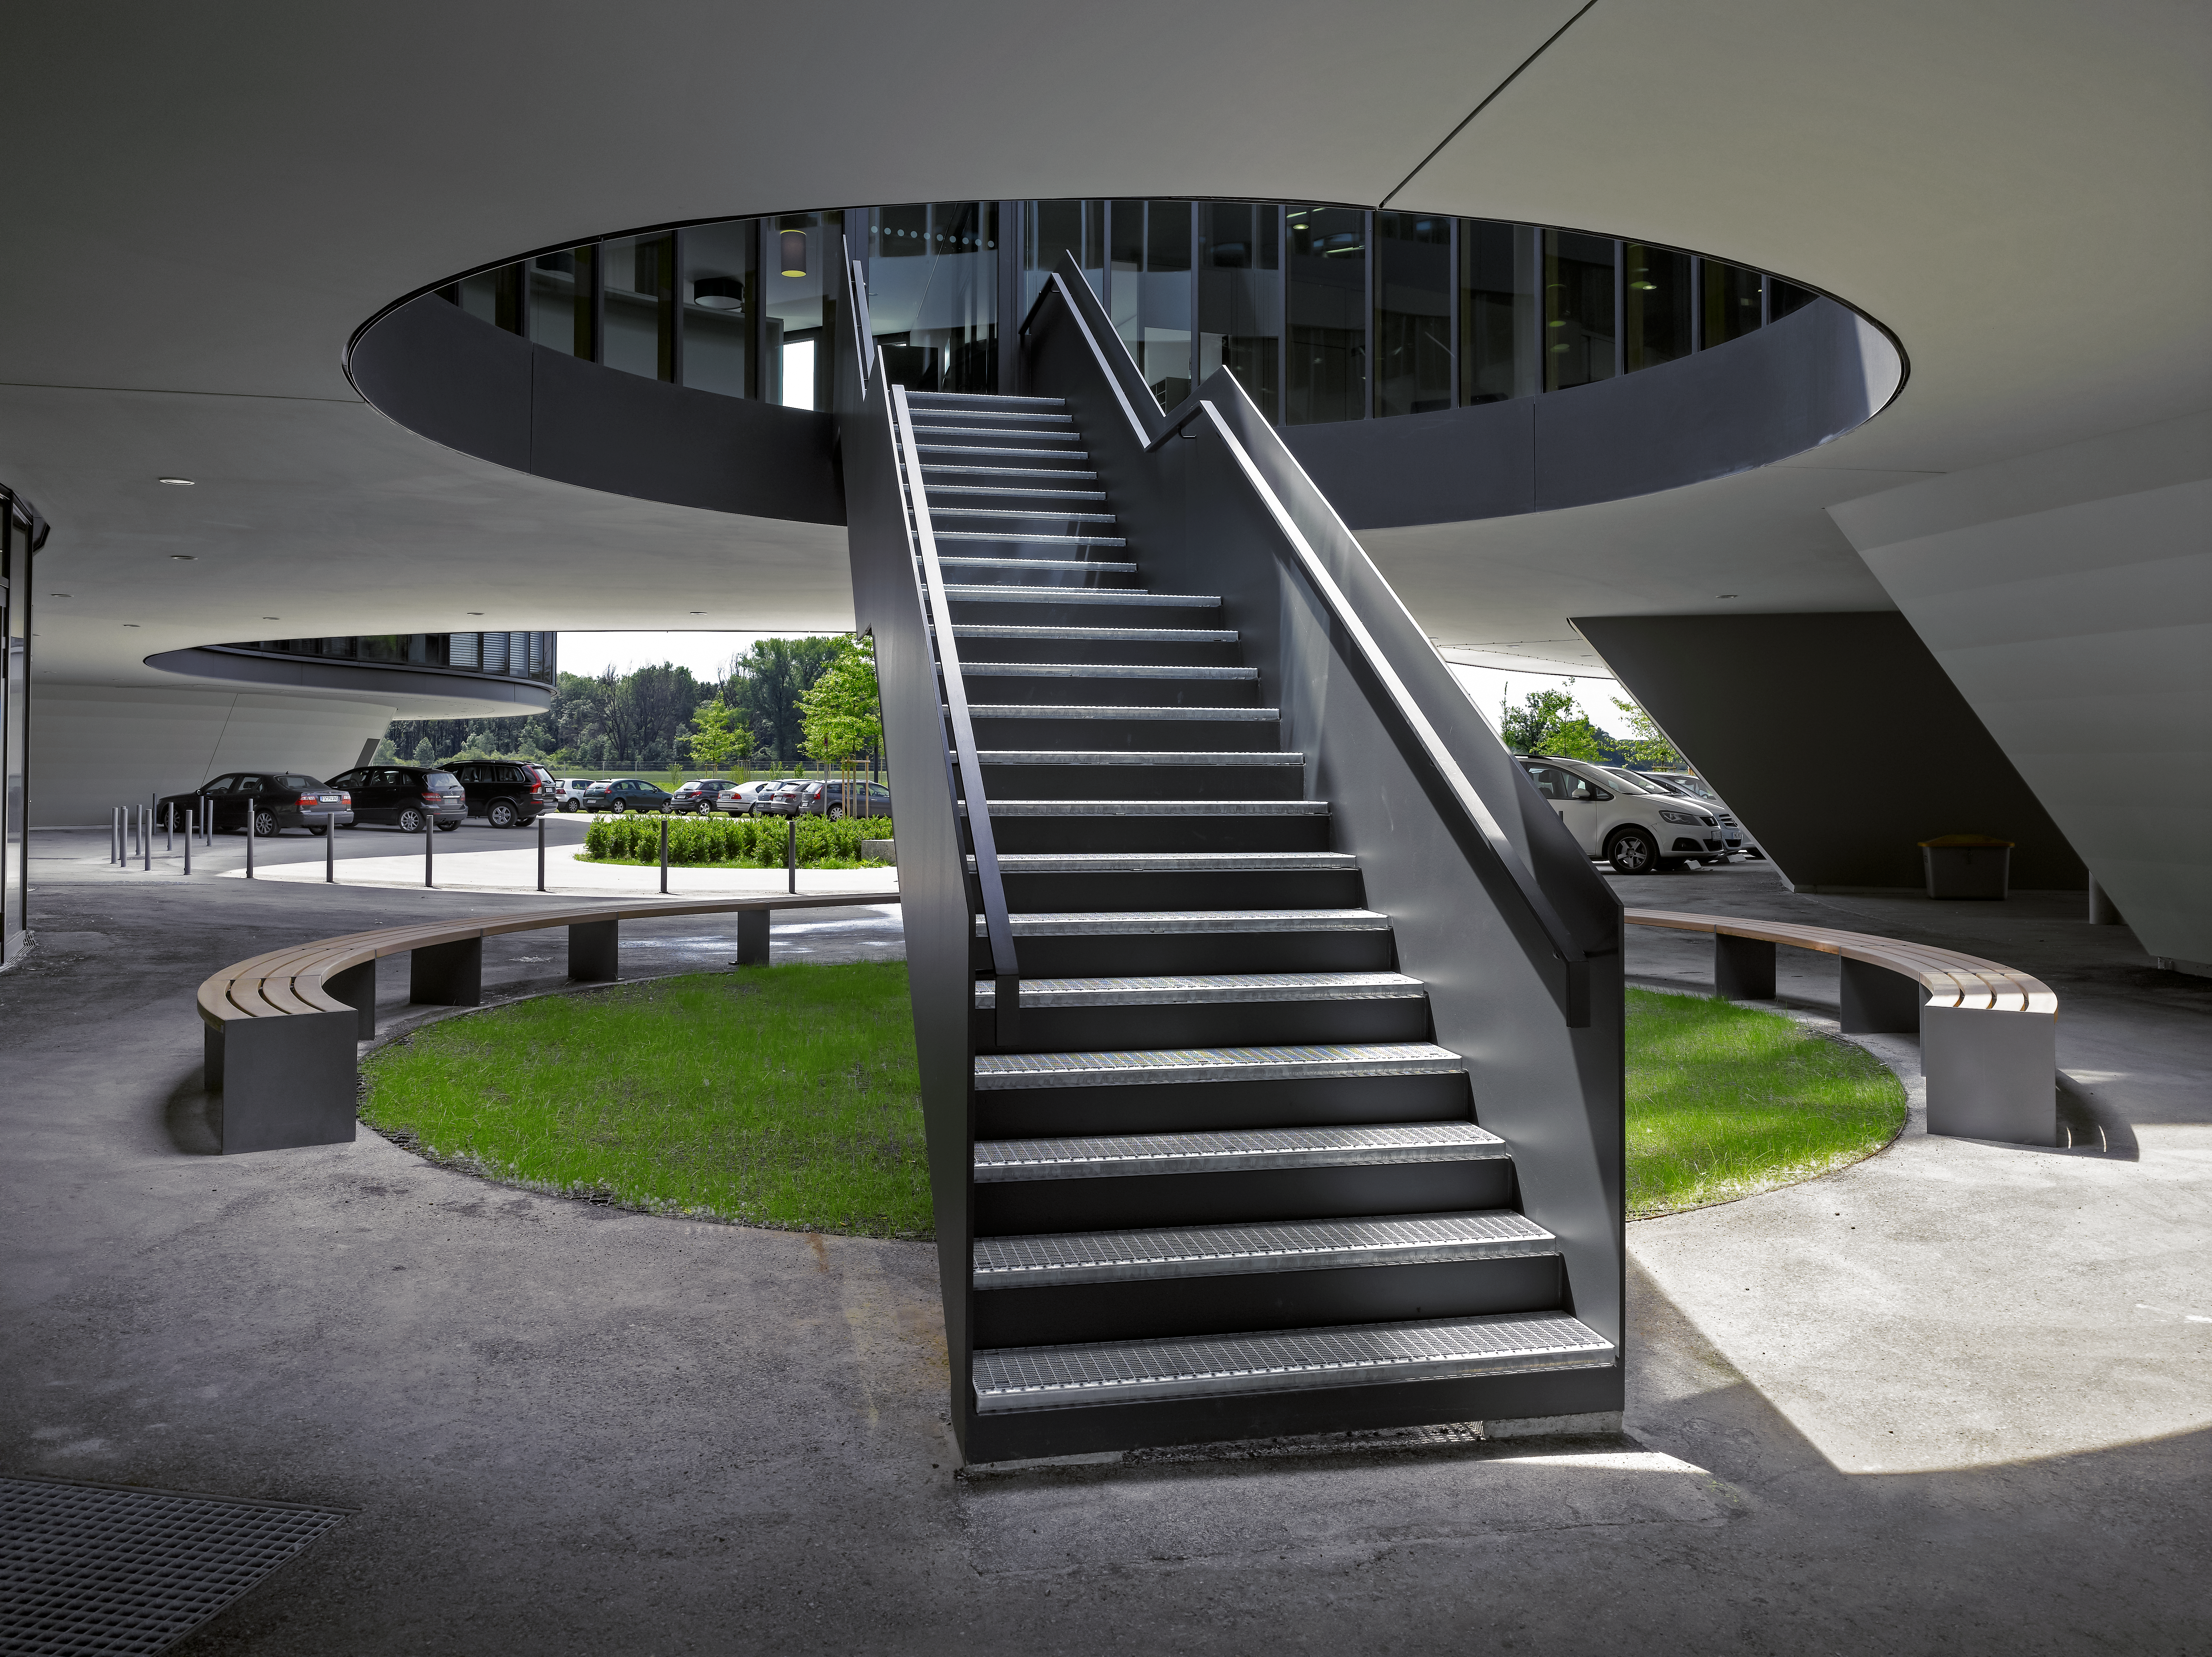

Flying saucer

The new buildings of the ESO Headquarters in Garching, Germany, seem to floating above the ground. However, two flights of stairs make it possible to enter and exit these flying saucers through their belly.

Credit: Roland Halbe/ESO